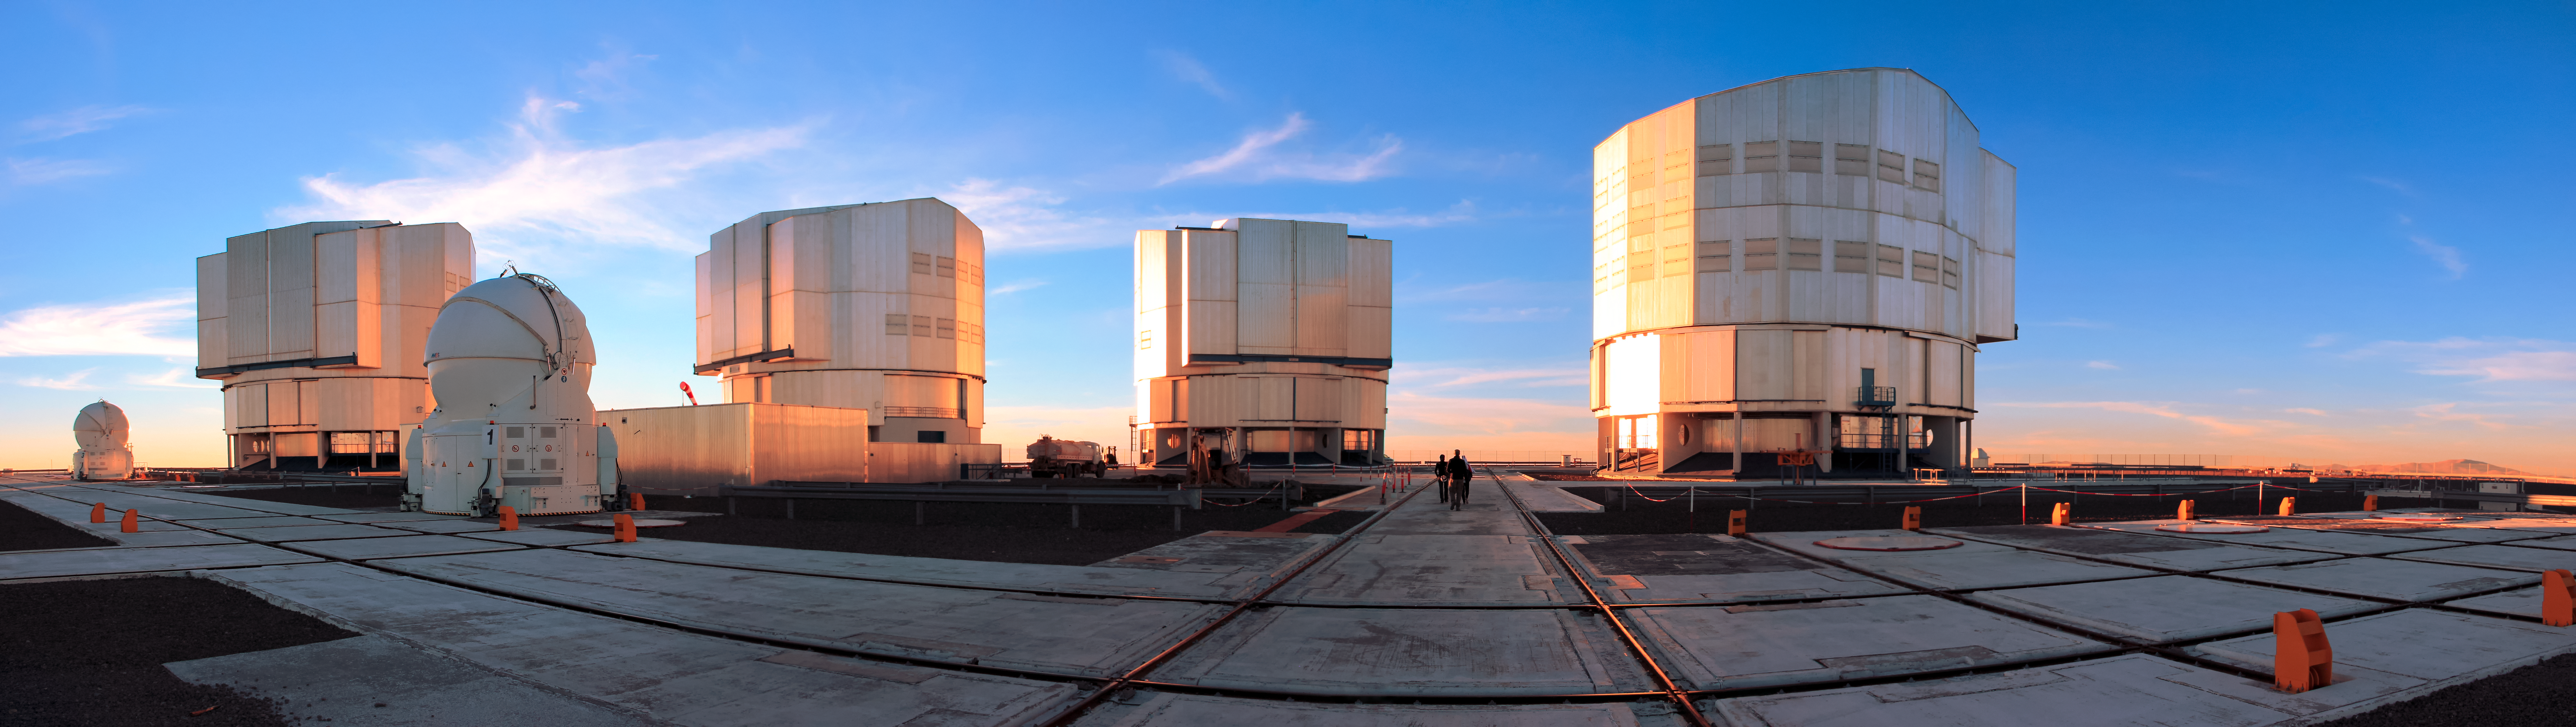

ESO's Very Large Telescope (VLT)

Enclosures of the four Unit Telescopes (UT) that comprise ESO's Very Large Telescope are seen to be bathed in the warming orange glow of the Sun. The grid of tracks on which the smaller Auxiliary Telescopes (AT) — two of which are captured — travel stretch in all directions atop ESO's Paranal Observatory, located in northern Chile.

Credit: D. Schreiner and S. Degezelle/ESO